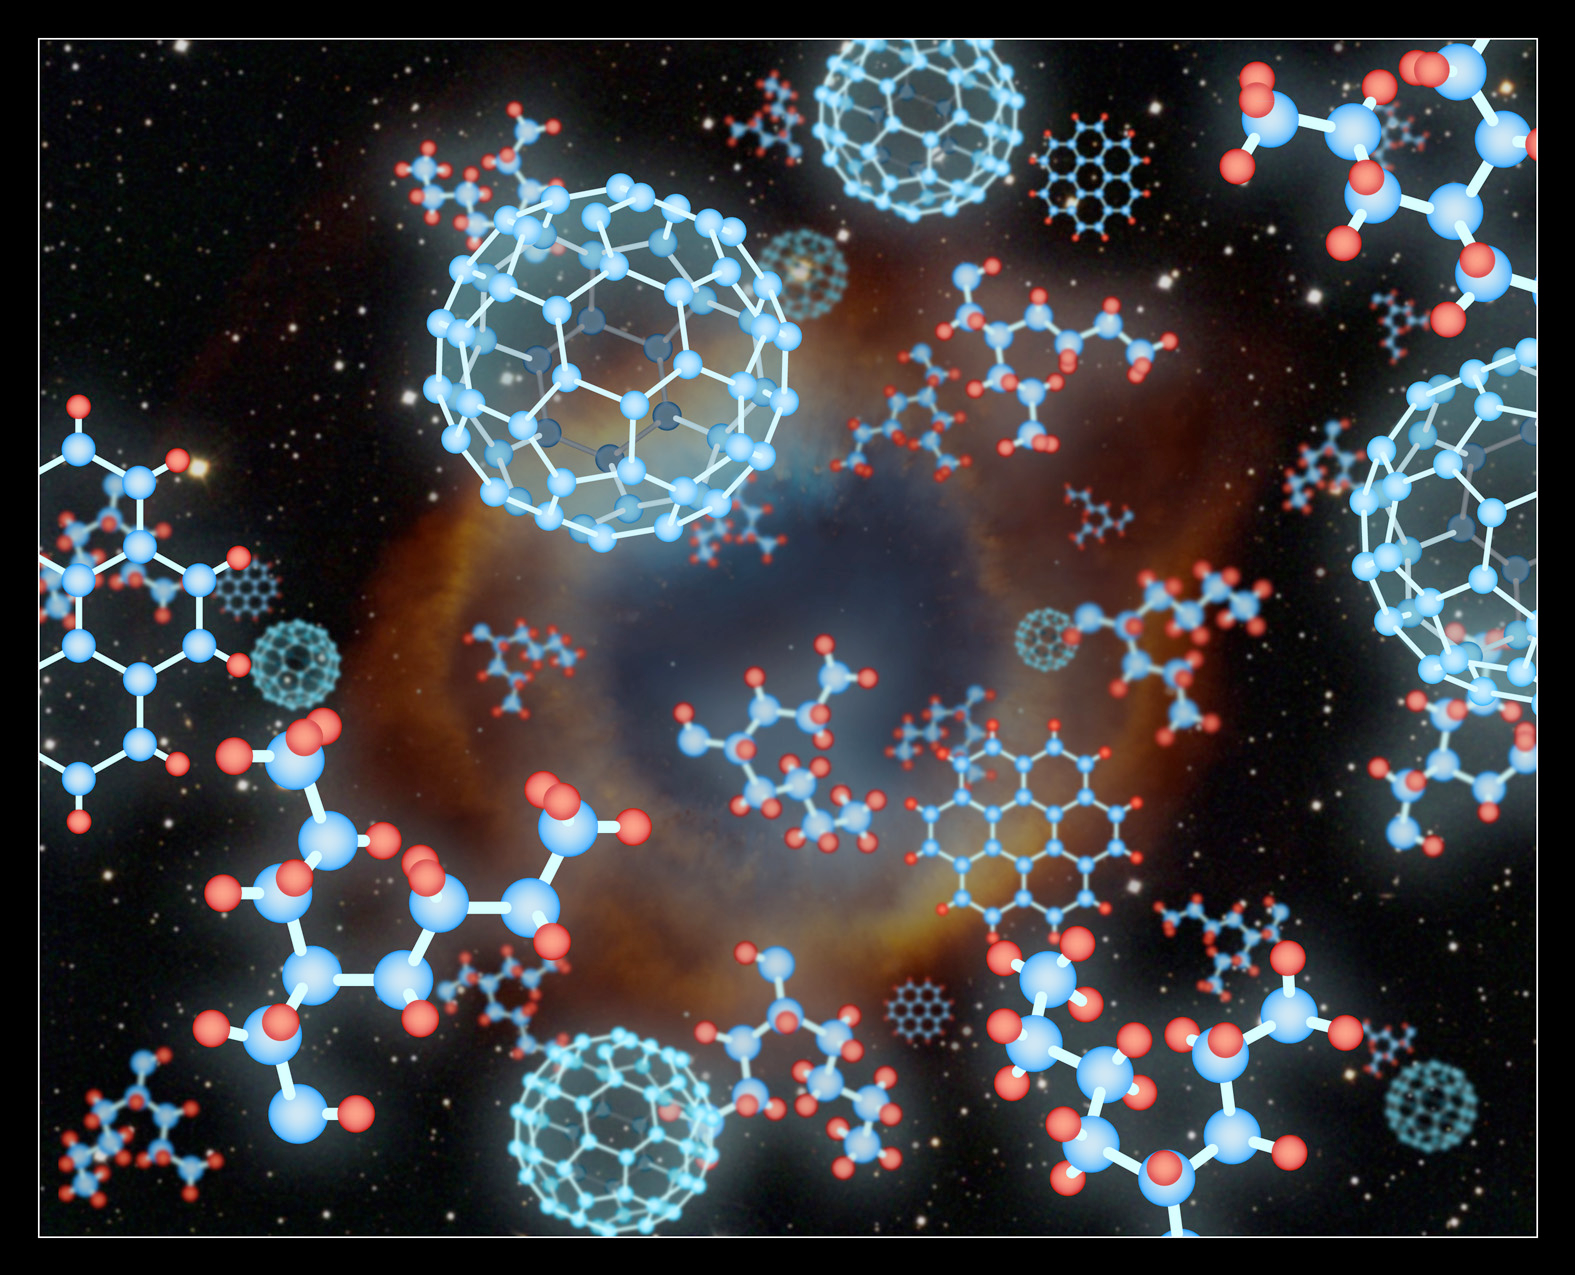

Buckyballs Discovered in Another Galaxy

Some of the forms of carbon compounds are depicted against a depiction of a planetary nebula similar to the one detected in another galaxy, the Small Magellanic Cloud. Each pattern of carbon atoms has its own properties and its own infrared signature. Like diamonds, buckyballs are extremely strong and durable. The planar graphite structure, for example, is weak, and will crumble easily, enabling pencils to work.

Credit: Pete Marenfeld (NOAO)